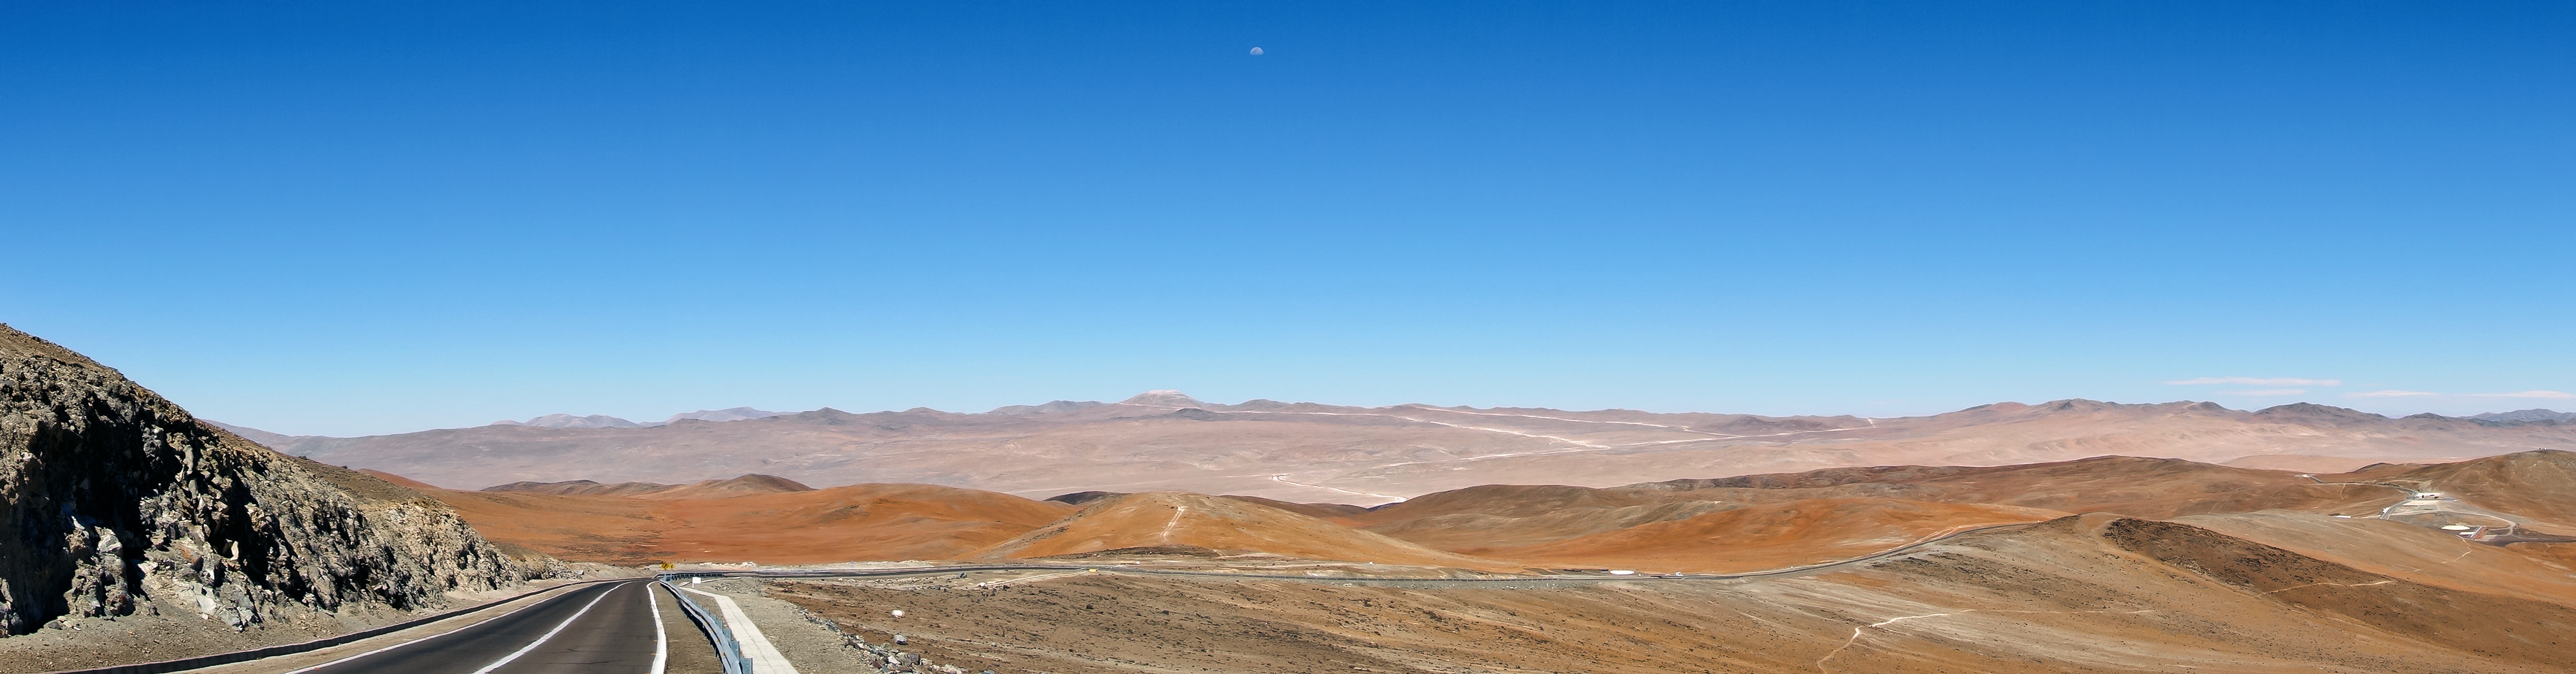

Panoramic view of Cerro Armazones from Paranal

This broad panorama centred on the future home of the E-ELT was taken in late November 2014 from ESO’s nearby Paranal Observatory. The levelling of the summit of Cerro Armazones is well advanced and the new wider road that is being built to the mountain can also be well seen stretching across the picture in the distance.

Credit: ESO/J. Girard (djulik.com)